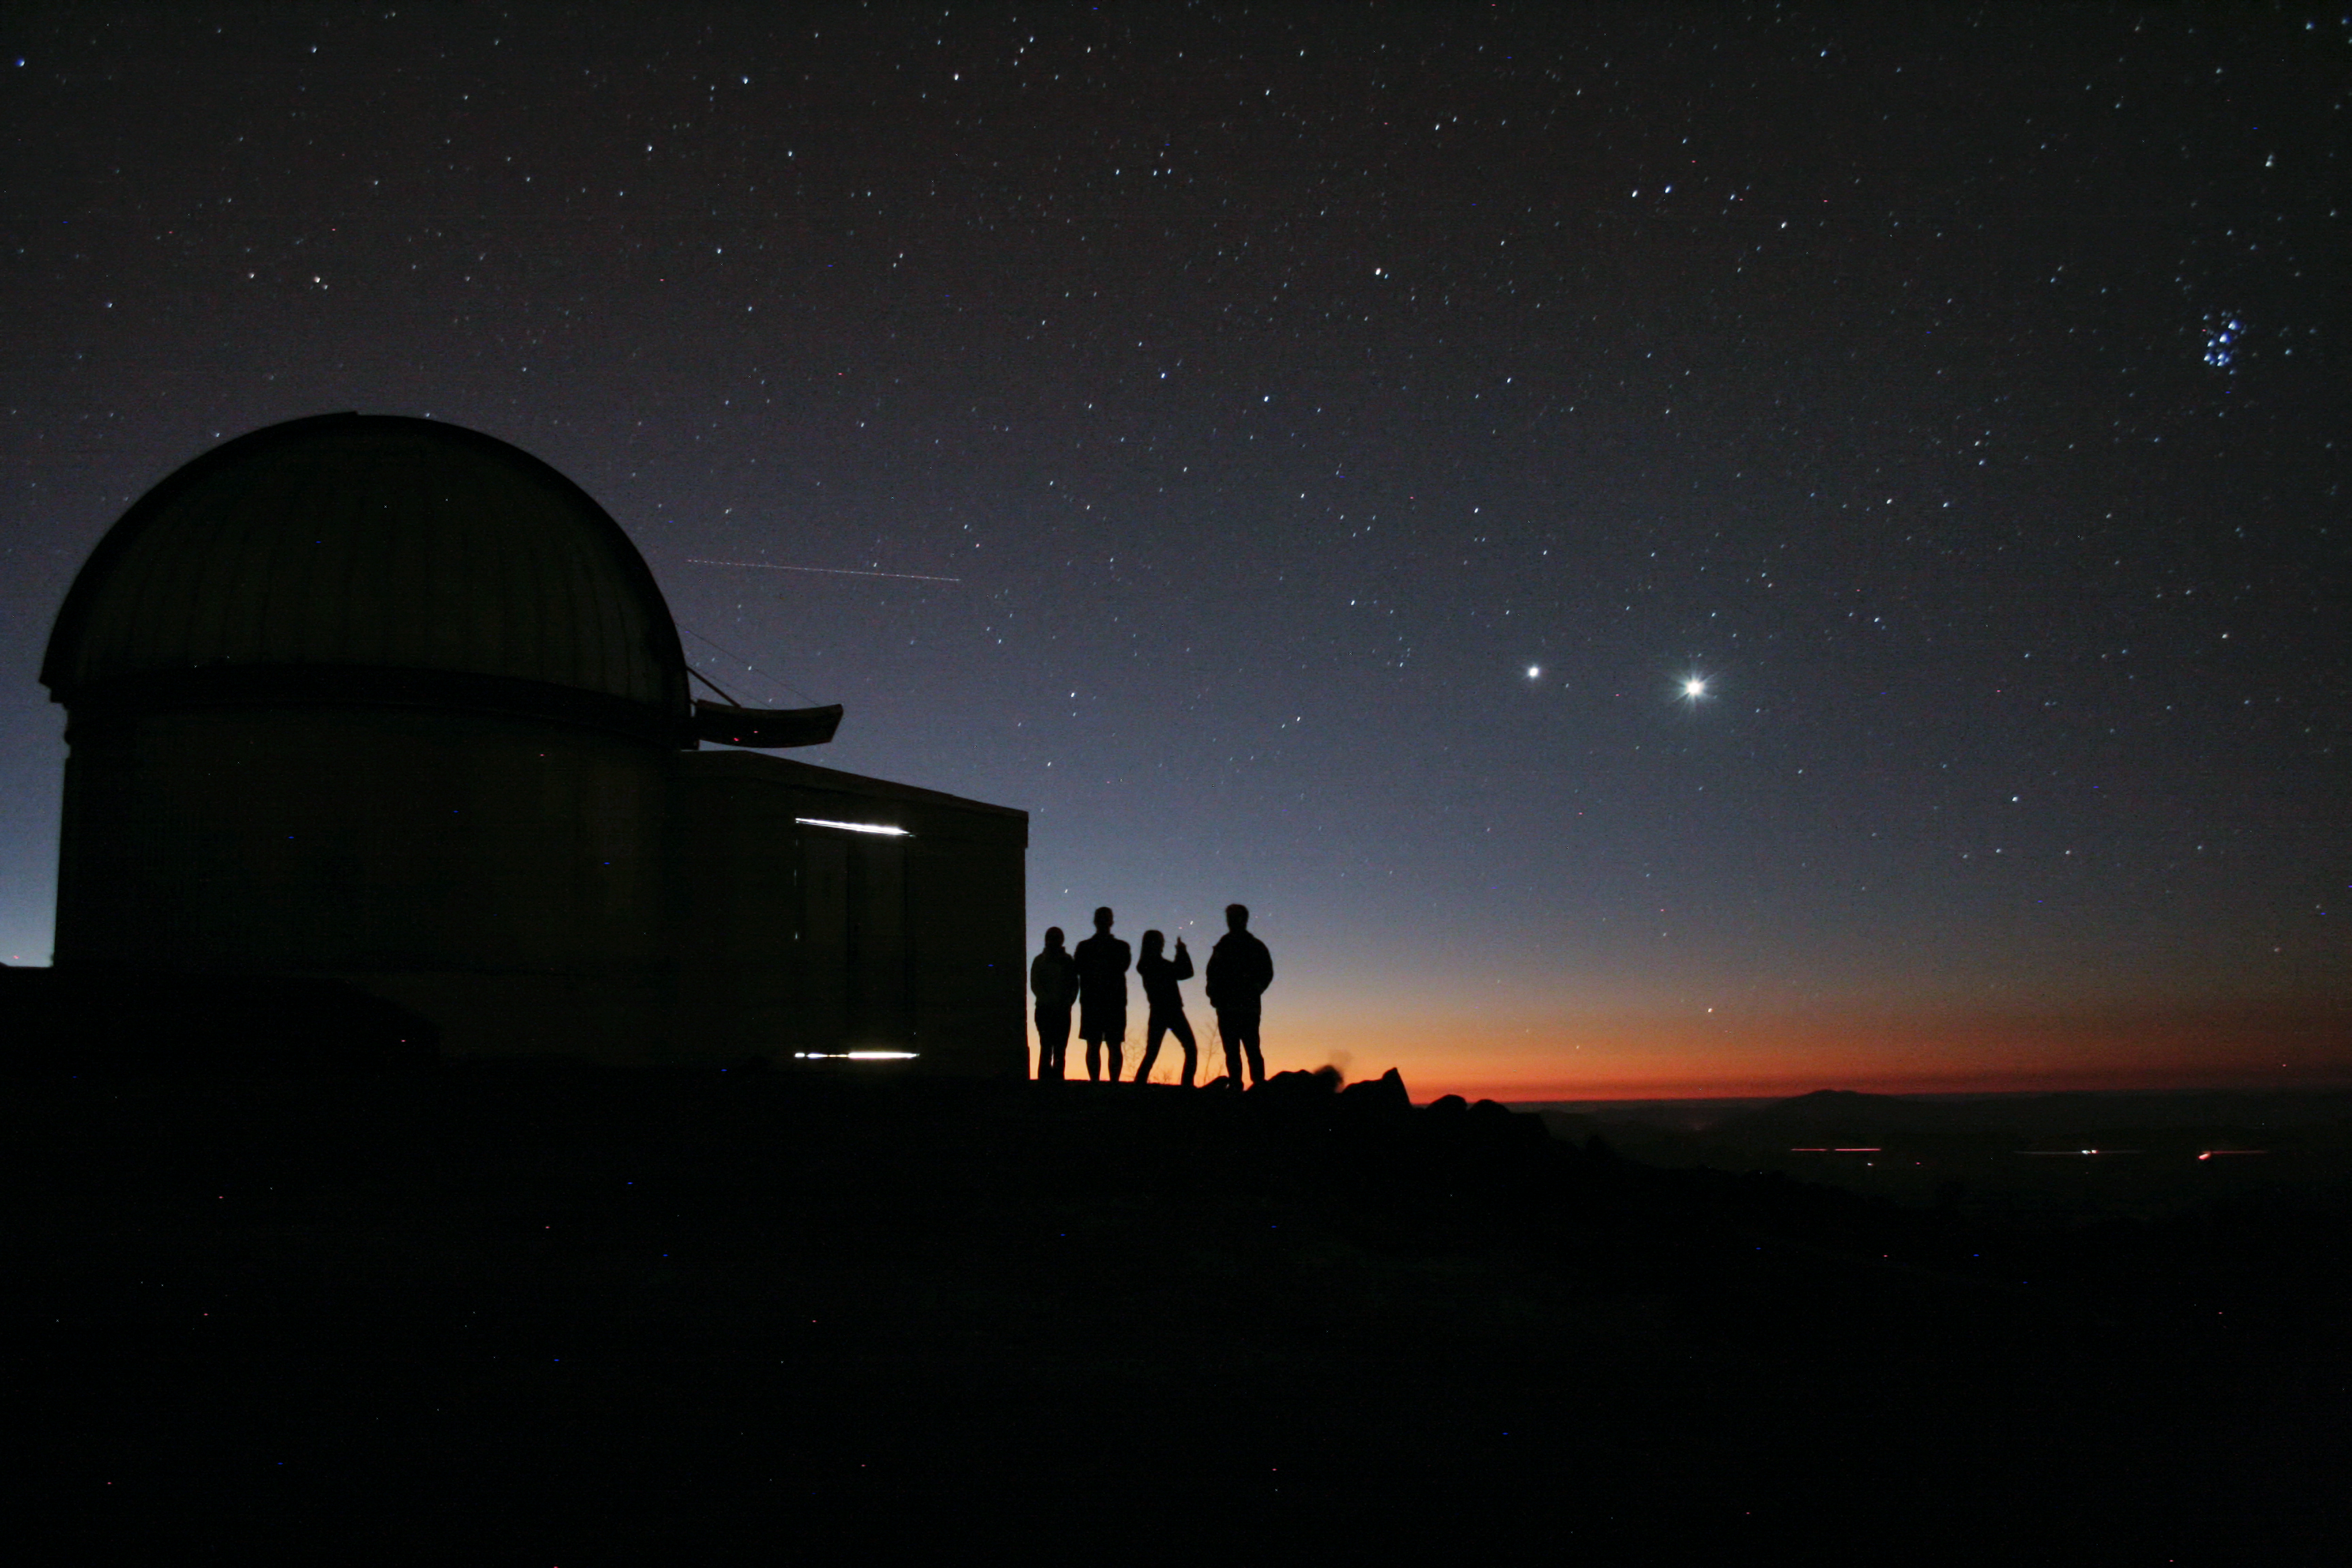

Silhouette portrait

The starry night invites to go out and look to the stars, even if you have professional telescopes at hand. The dome in the image belongs to the TRAPPIST–South robotic telescope, that had first light at ESO’s La Silla Observatory, in Chile, in June 2010. TRAPPIST–South stands for TRAnsiting Planets and PlanetesImals Small Telescope–South.

Credit: ESO/E.Jehin